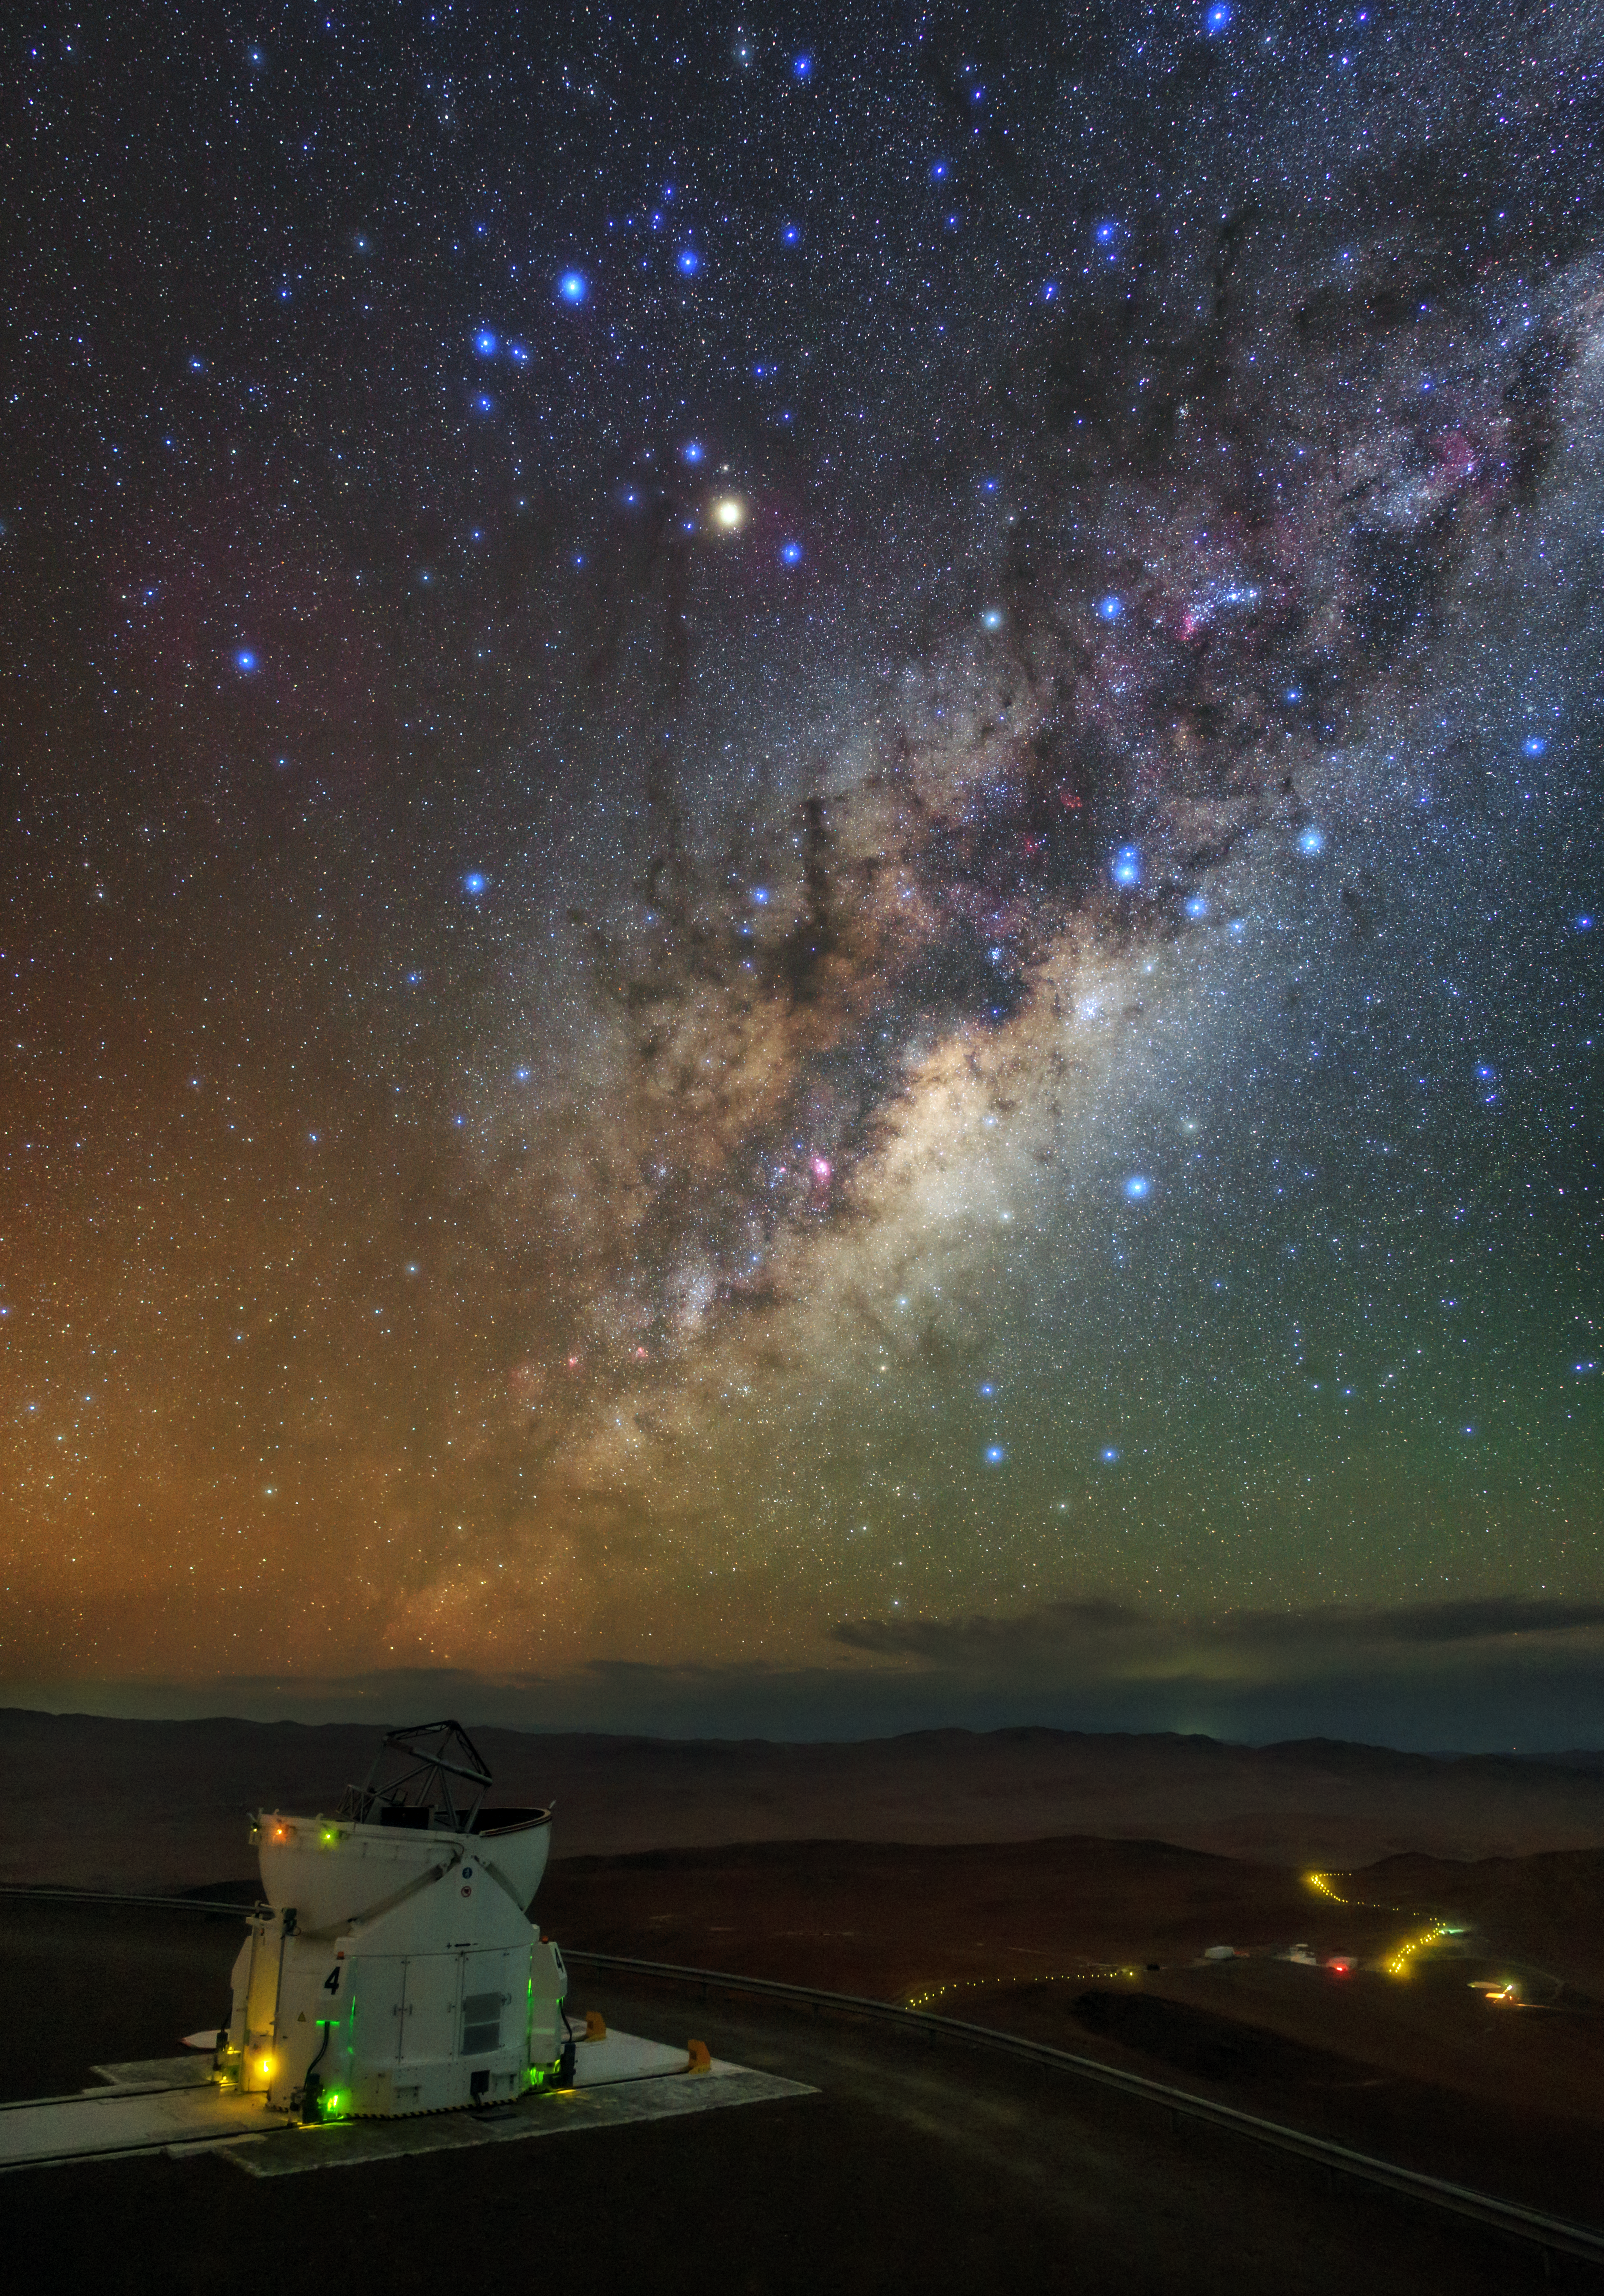

From the Residencia to the Milky Way

This image captures the route from the Residencia — the guesthouse for visitors to ESO's Paranal Observatory— to the breathtaking heart of the Milky Way, which covers the entire night sky.

The site shown here is Cerro Paranal, home to ESO's Very Large Telescope (VLT), a telescope comprising four 8.2-metre Unit Telescopes. The VLT can also act as an interferometer in the form of the appropriately-named VLT Interferometer, or VLTI, by gathering additional light from four smaller Auxiliary Telescopes, which can be independently moved around and placed in different configurations. One of these Auxiliary Telescopes is shown in this image, gazing at the sky with its dome wide open.

The road from the observatory to the Residencia appears as a shining thread, weaving amongst the rocky outcrops and hills of the desert environment. The yellow glow is caused by dim security lights — the street lighting is kept to a minimum in order to avoid unnecessary light pollution.

Credit: ESO/B. Tafreshi (twanight.org)